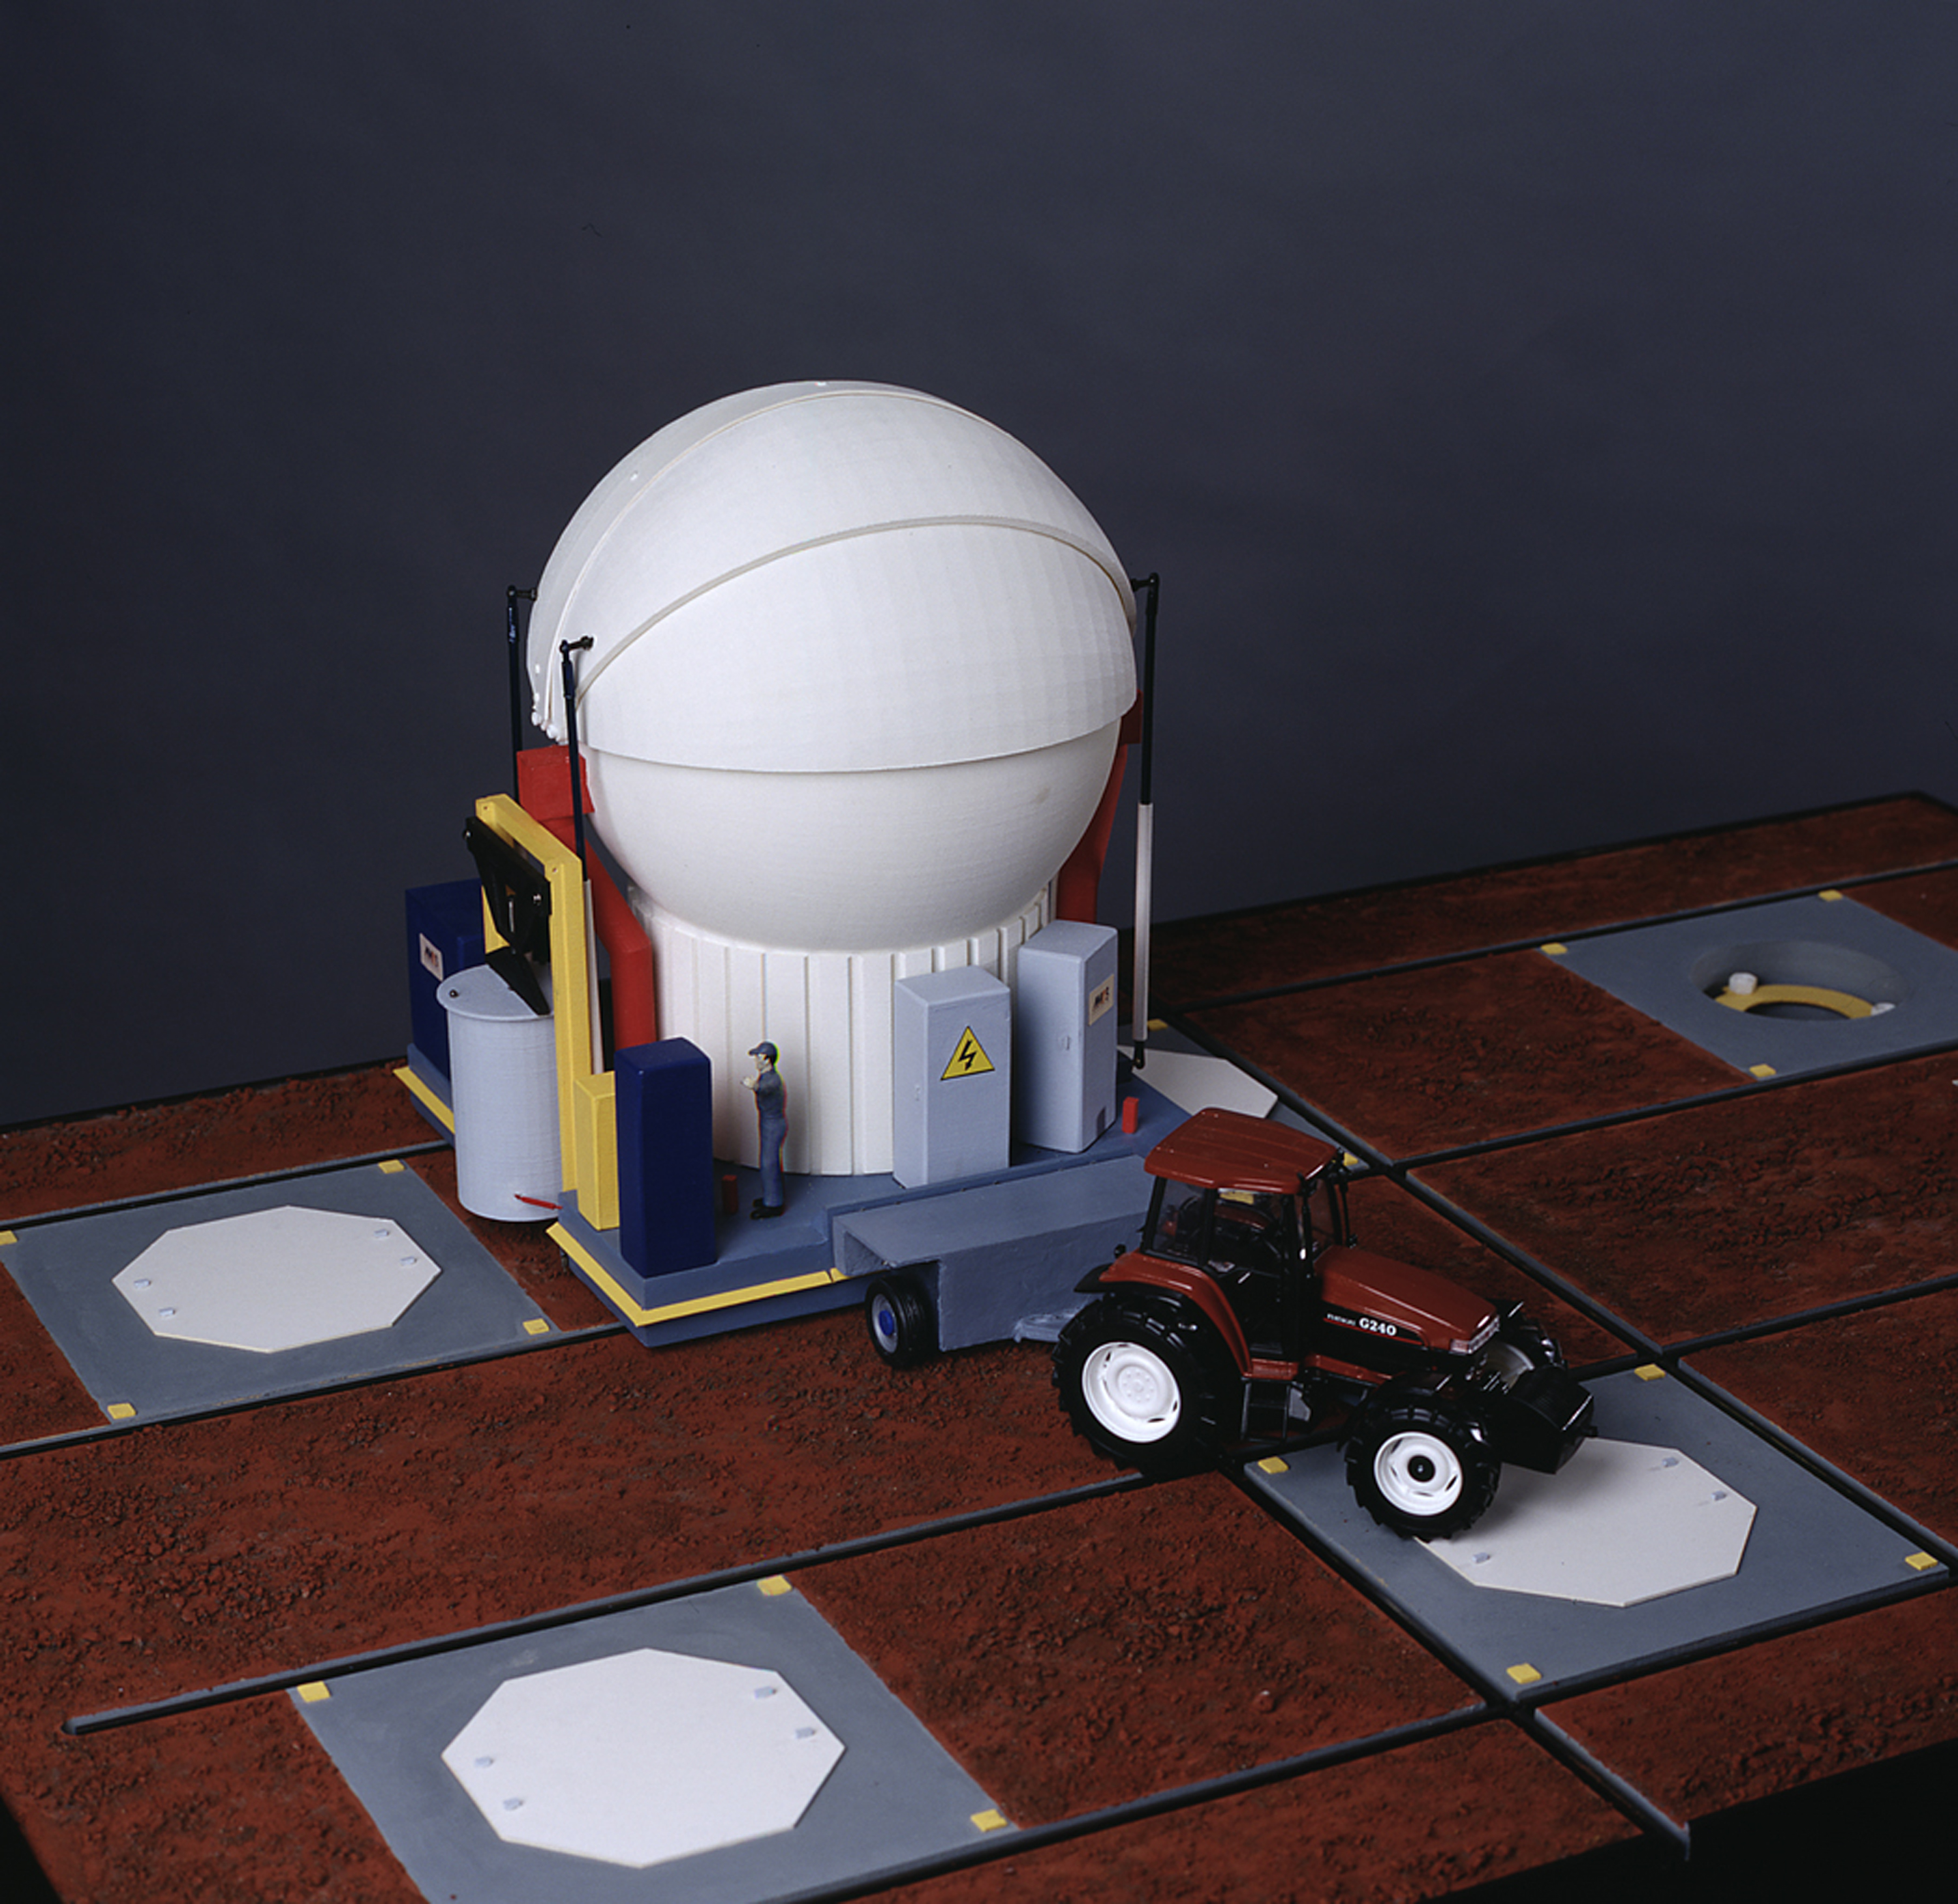

ESO and AMOS sign contract for the VLTI Auxiliary Telescopes

This picture shows a model of an Auxiliary Telescope during Relocation from one observing station to another. The Transporter carries the Telescope via a rail network that connects all 30 stations. The Relocation is a complex operation that involves quite a few steps. First, the Telescope inside the closed Enclosure is undocked from the ground and lifted by jacks that are located on the Transporter. The electrical cables to the station are disconnected and power is supplied by the on-board battery set. The Transporter is then unlocked and moved sideways so that the Coudé Relay Optics Box can be lifted up from inside the station. This box can be seen in the photo after it has been lifted on the left side of the Transporter. The lid that protects the station (the white octagon) is then placed on top of the station. Next, the Transporter is moved along the rails to the chosen station. This movement may include a rail crossing at which the Transporter wheels are first lifted, then rotated by 90° and again placed on the tracks in the perpendicular direction. When reaching the desired station, the station lid is opened, the Coudé Relay Optics is lowered inside the station pit and the Telescope and Transporter are anchored to their respective foundations. The positioning accuracy of the various mechanisms is so good that no local re-alignment should be necessary, although this can be done remotely from the control room before the next observation. During the Relocation itself, the control of the Transporter is done locally from a handset by one or two operators.

Credit: ESO